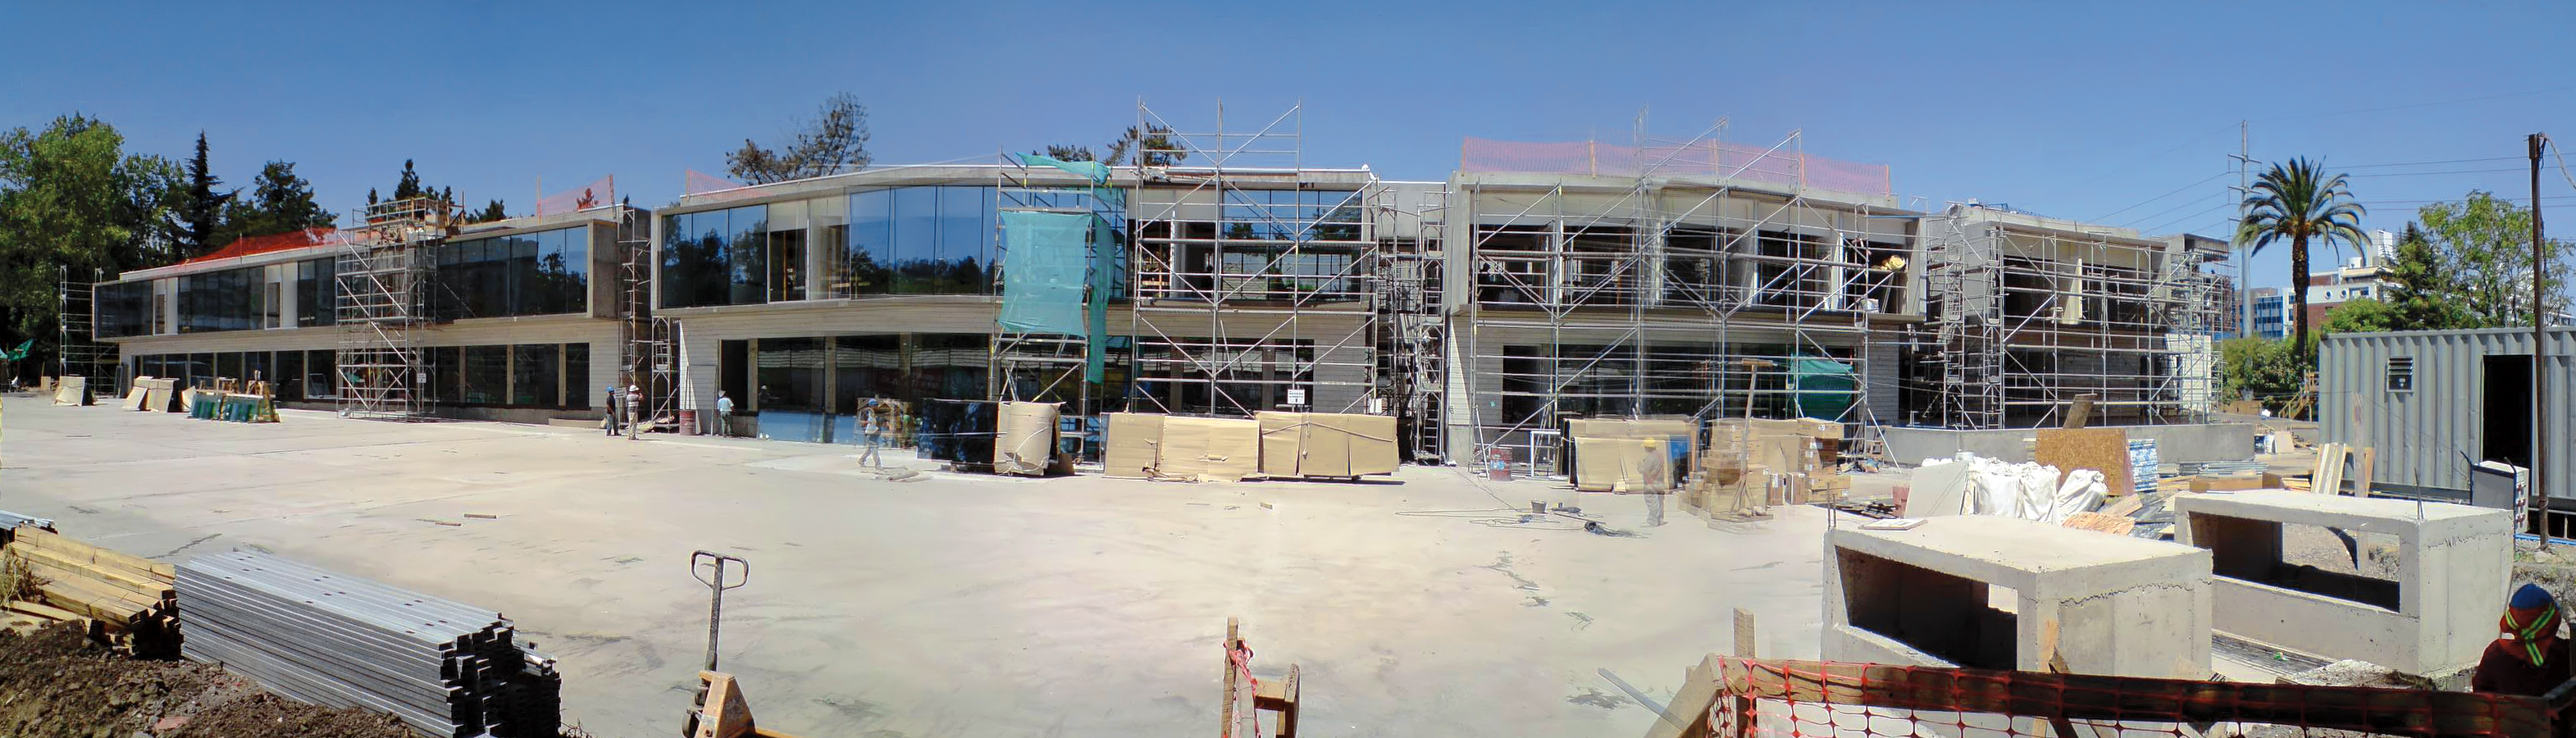

Construction of the ALMA Santiago Central Office building at Vitacura

Panoramic view of the construction of the new ALMA Santiago Central Office (SCO) building on the same site as the ESO Vitacura premises in Santiago de Chile. This new building will host administrative and science offices and is built by ESO for the ALMA project. With a modern design, this construction faces the main ESO building and includes an underground parking area. The front paved area in the picture will be covered by gardens.

Credit: ALMA (ESO/NAOJ/NRAO)